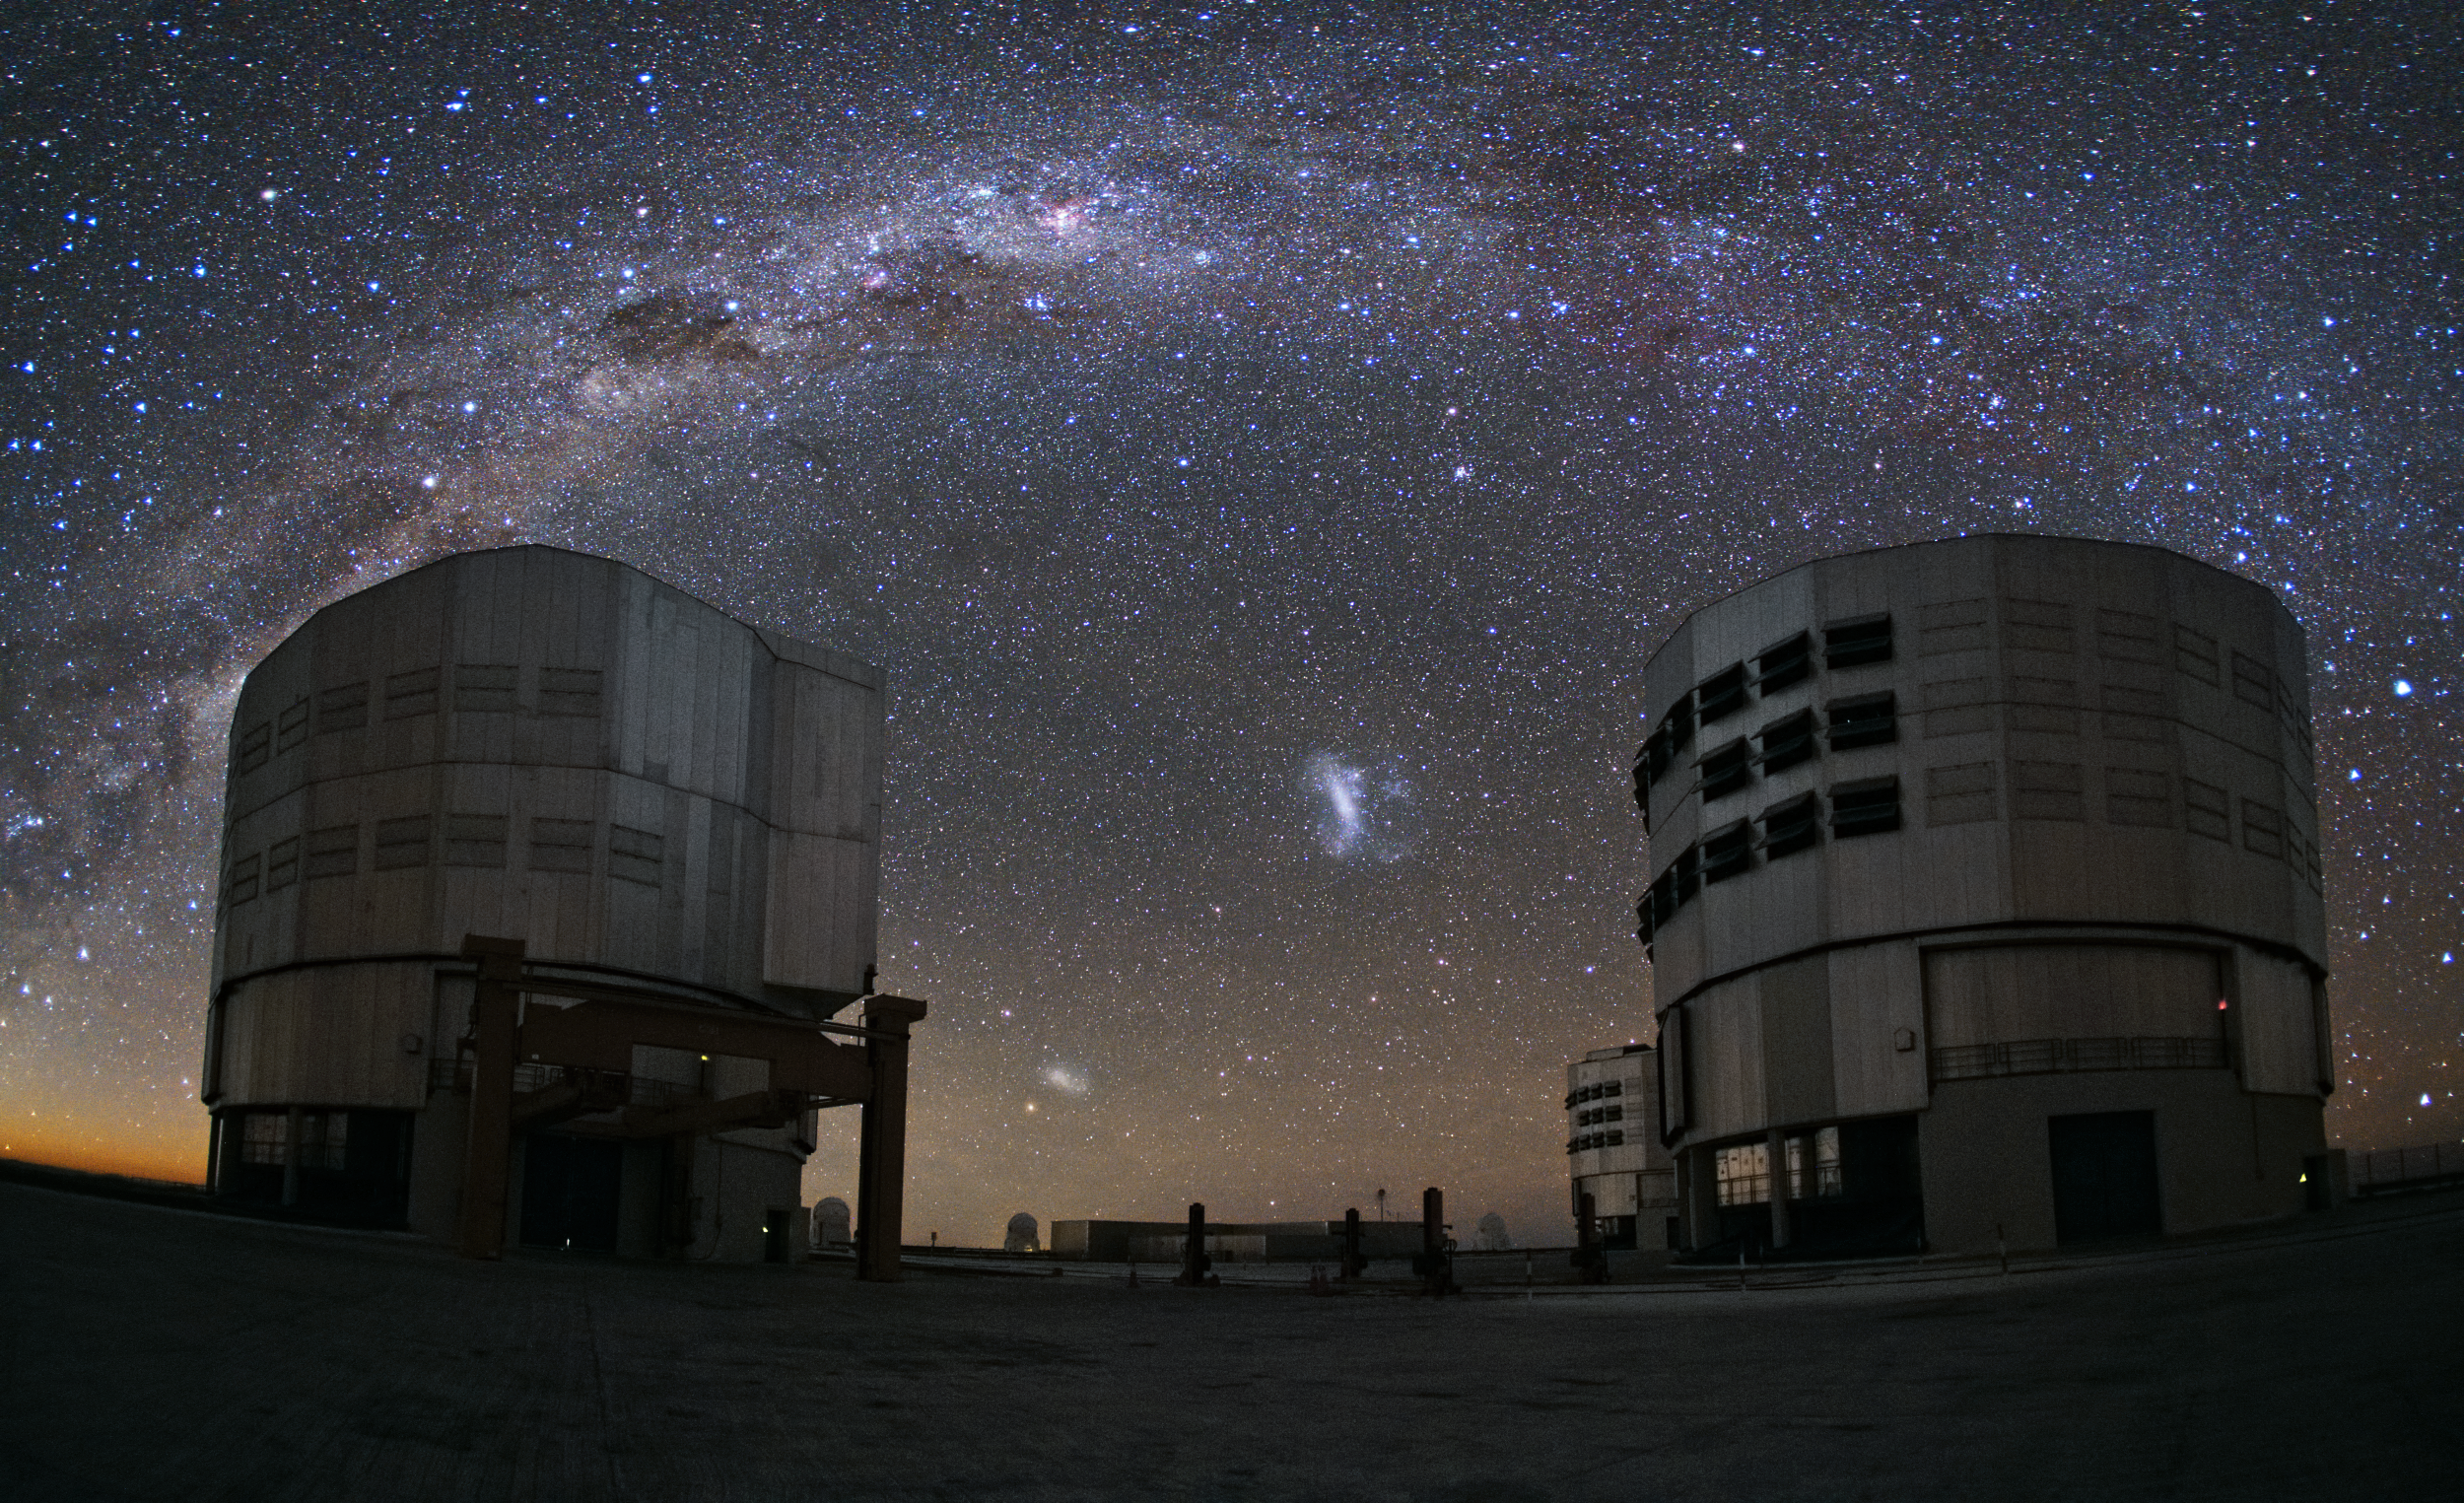

An Emu in the Sky over Paranal

Sitting atop Cerro Paranal high above the Atacama Desert in Chile, two of the Very Large Telescope's Unit Telescopes quietly bask in the starlight, observing the Milky Way as it arches over ESO's Paranal Observatory.

Several interesting objects can be seen in this picture. Some of the most prominent are the two Magellanic Clouds — one Small (SMC), one Large (LMC) — which appear brightly in between the two telescopes. By contrast, the dark Coalsack Nebula can be seen as an obscuring smudge across the Milky Way, resembling a giant cosmic thumbprint above the telescope on the left.

The Magellanic Clouds are both located within the Local Group of galaxies that includes our galaxy, the Milky Way. The LMC lies at a distance of 163 000 light-years from our galaxy, and the SMC at 200 000 light-years. The Coalsack Nebula, on the other hand, is a mere stone's throw away in comparison. At roughly 600 light-years from the Solar System, it is the most visible dark nebula in our skies.

The Coalsack has been recorded by many ancient cultures, and is identified as the head of the Emu in the Sky by several indigenous Australian groups. Aboriginal Australians are most likely the oldest practitioners of astronomy in the world, and they identify their constellations by use of dark nebulae — as opposed to stars, as is the Western tradition.

In the Southern hemisphere, these dark clouds are more prominent than in the Northern sky. Other cultures also had dark constellations — for example, the Inca in South America. A particularly important constellation to the Inca astronomers was one known as Urcuchillay (The Llama), representing the significance of the animals in their culture as a source of food, wool, and transport.

This image was taken by ESO photo ambassador Yuri Beletsky.

Credit: ESO/Y. Beletsky